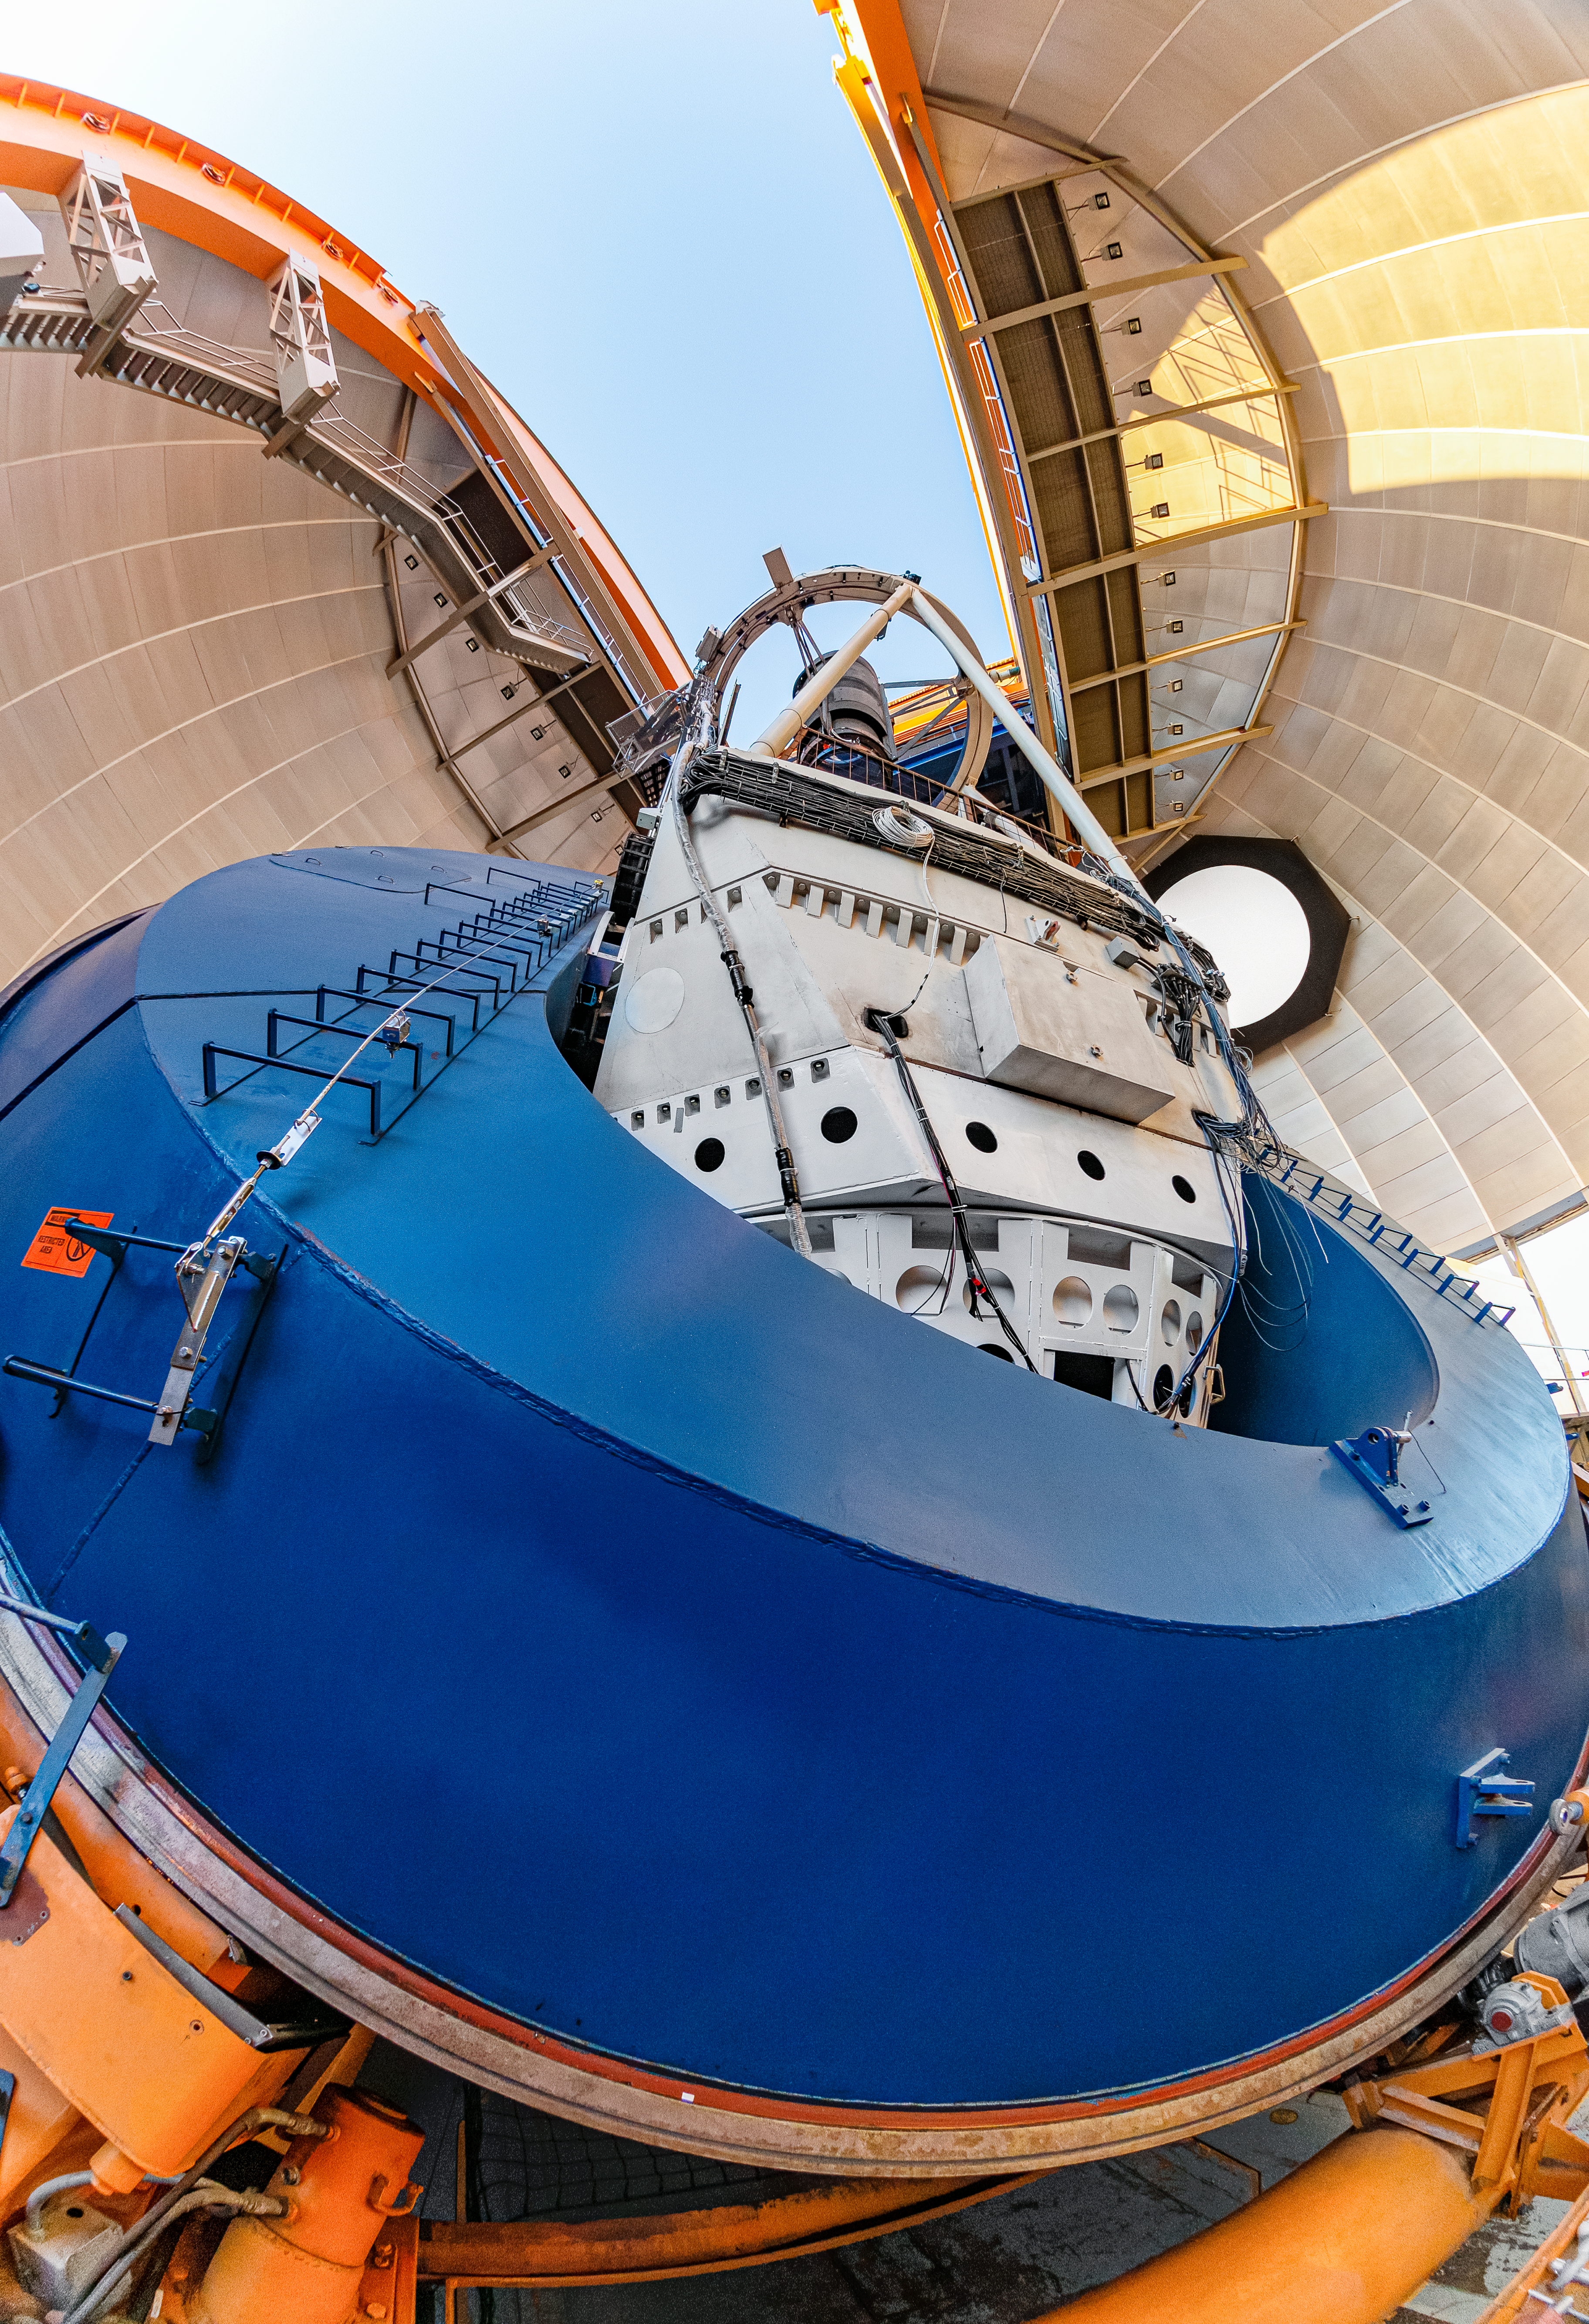

Below the Blanco Telescope

A view from below the Víctor M. Blanco 4-meter Telescope at Cerro Tololo Inter-American Observatory in Chile.

Credit: CTIO/NOIRLab/NSF/AURA